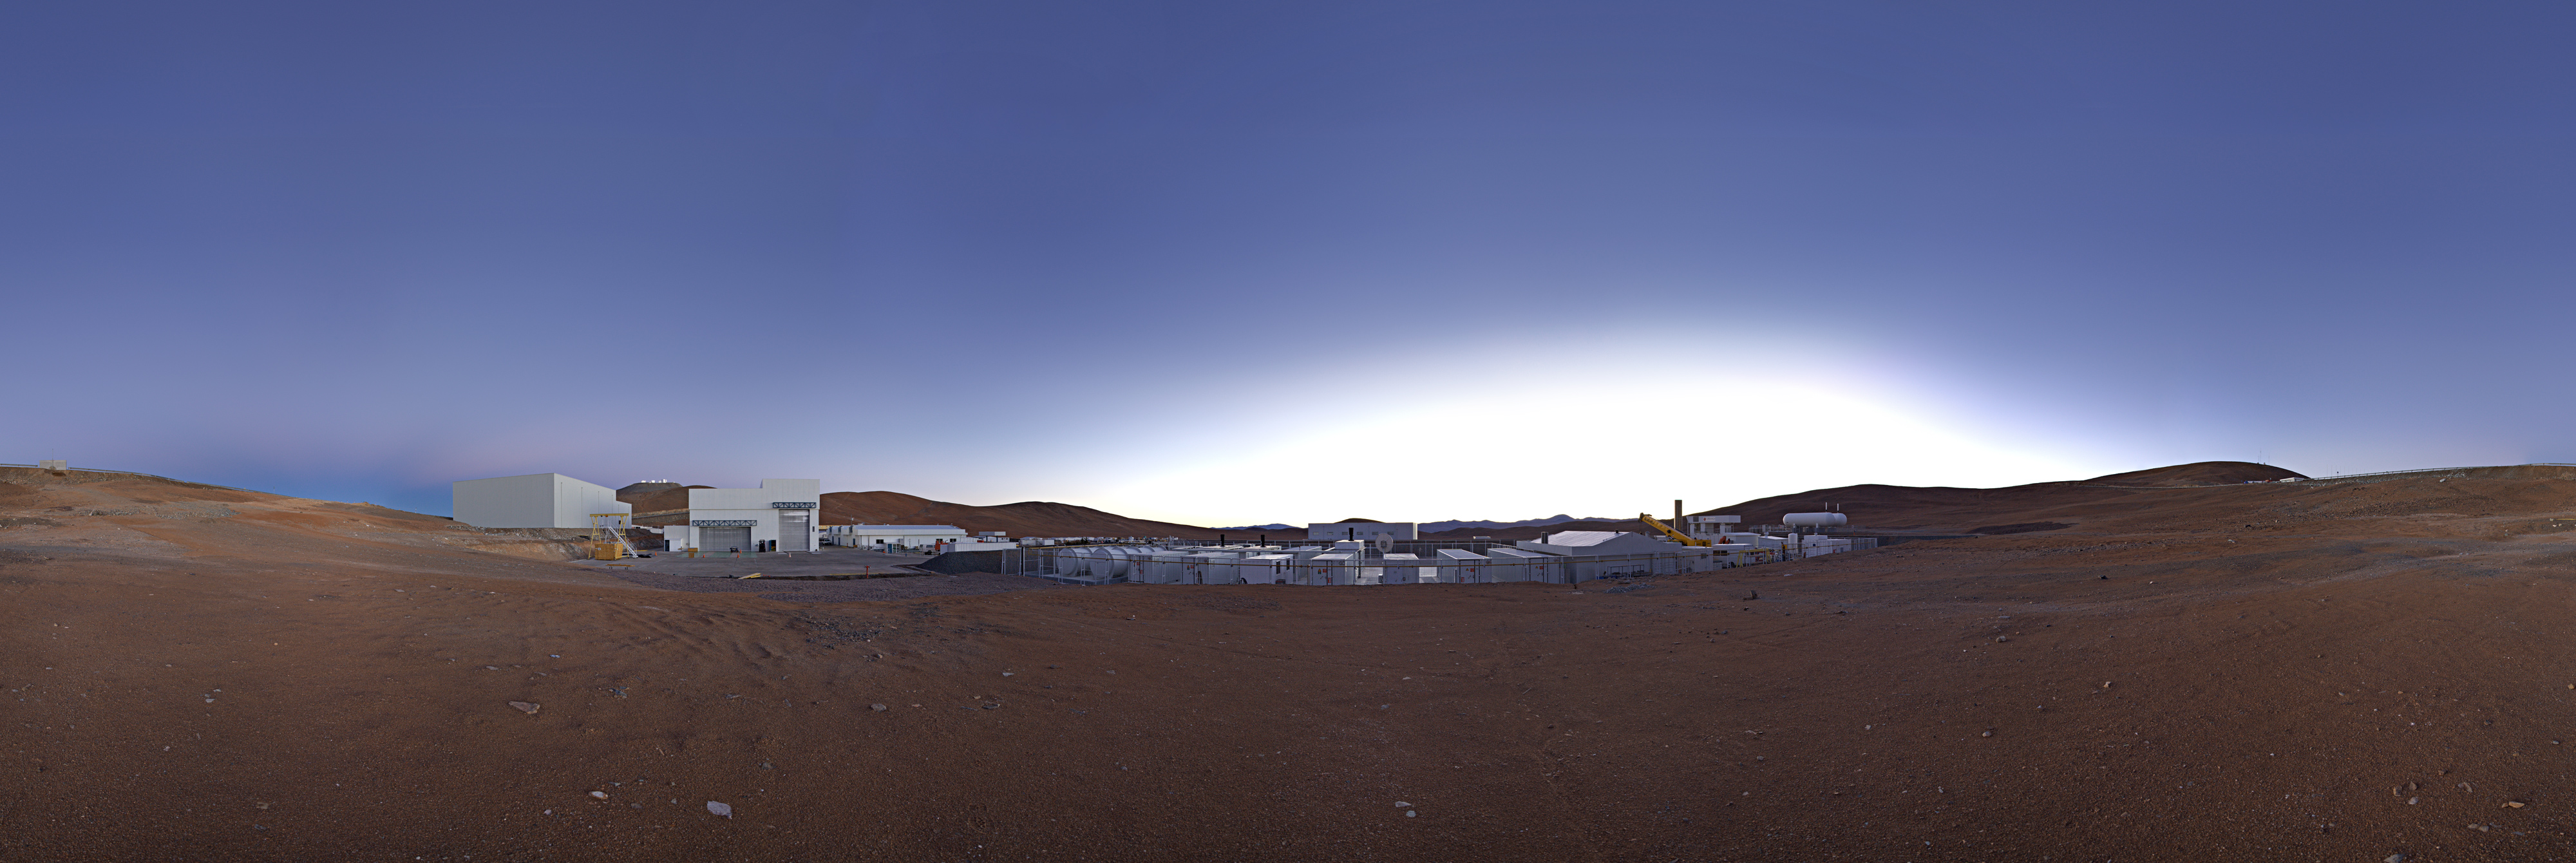

Panorama at the Mirror Maintenance Building

This equirectangular 360 degree panorama reveals the Mirror Maintenance Building at the ESO Paranal Observatory, home to the Very Large Telescope (VLT), the world's most advanced visible-light astronomical observatory.

Credit: ESO